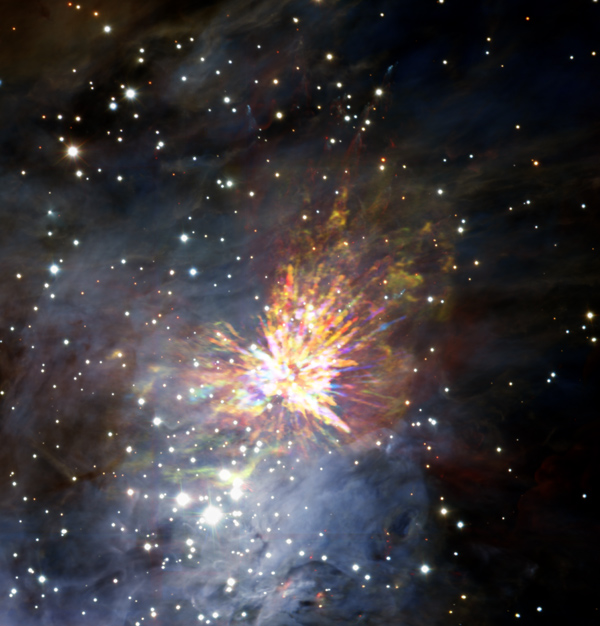

Stellar explosions are most often associated with supernovae

Stellar explosions are most often associated with supernovae, the spectacular deaths of stars. But new ALMA observations of the Orion Nebula complex provide insights into explosions at the other end of the stellar life cycle, star birth. Astronomers captured these dramatic images of the remains of a 500-year-old explosion as they explored the firework-like debris from the birth of a group of massive stars, demonstrating that star formation can be a violent and explosive process too. The colours in the ALMA data represent the relative Doppler shifting of the millimetre-wavelength light emitted by carbon monoxide gas. The blue colour in the ALMA data represents gas approaching at the highest speeds; the red colour is from gas moving toward us more slowly. The background image includes optical and near-infrared imaging from both the Gemini South and ESO Very Large Telescope. The famous Trapezium Cluster of hot young stars appears towards the bottom of this image. The ALMA data do not cover the full image shown here.

Credit: ALMA (ESO/NAOJ/NRAO), J. Bally/H. Drass et al